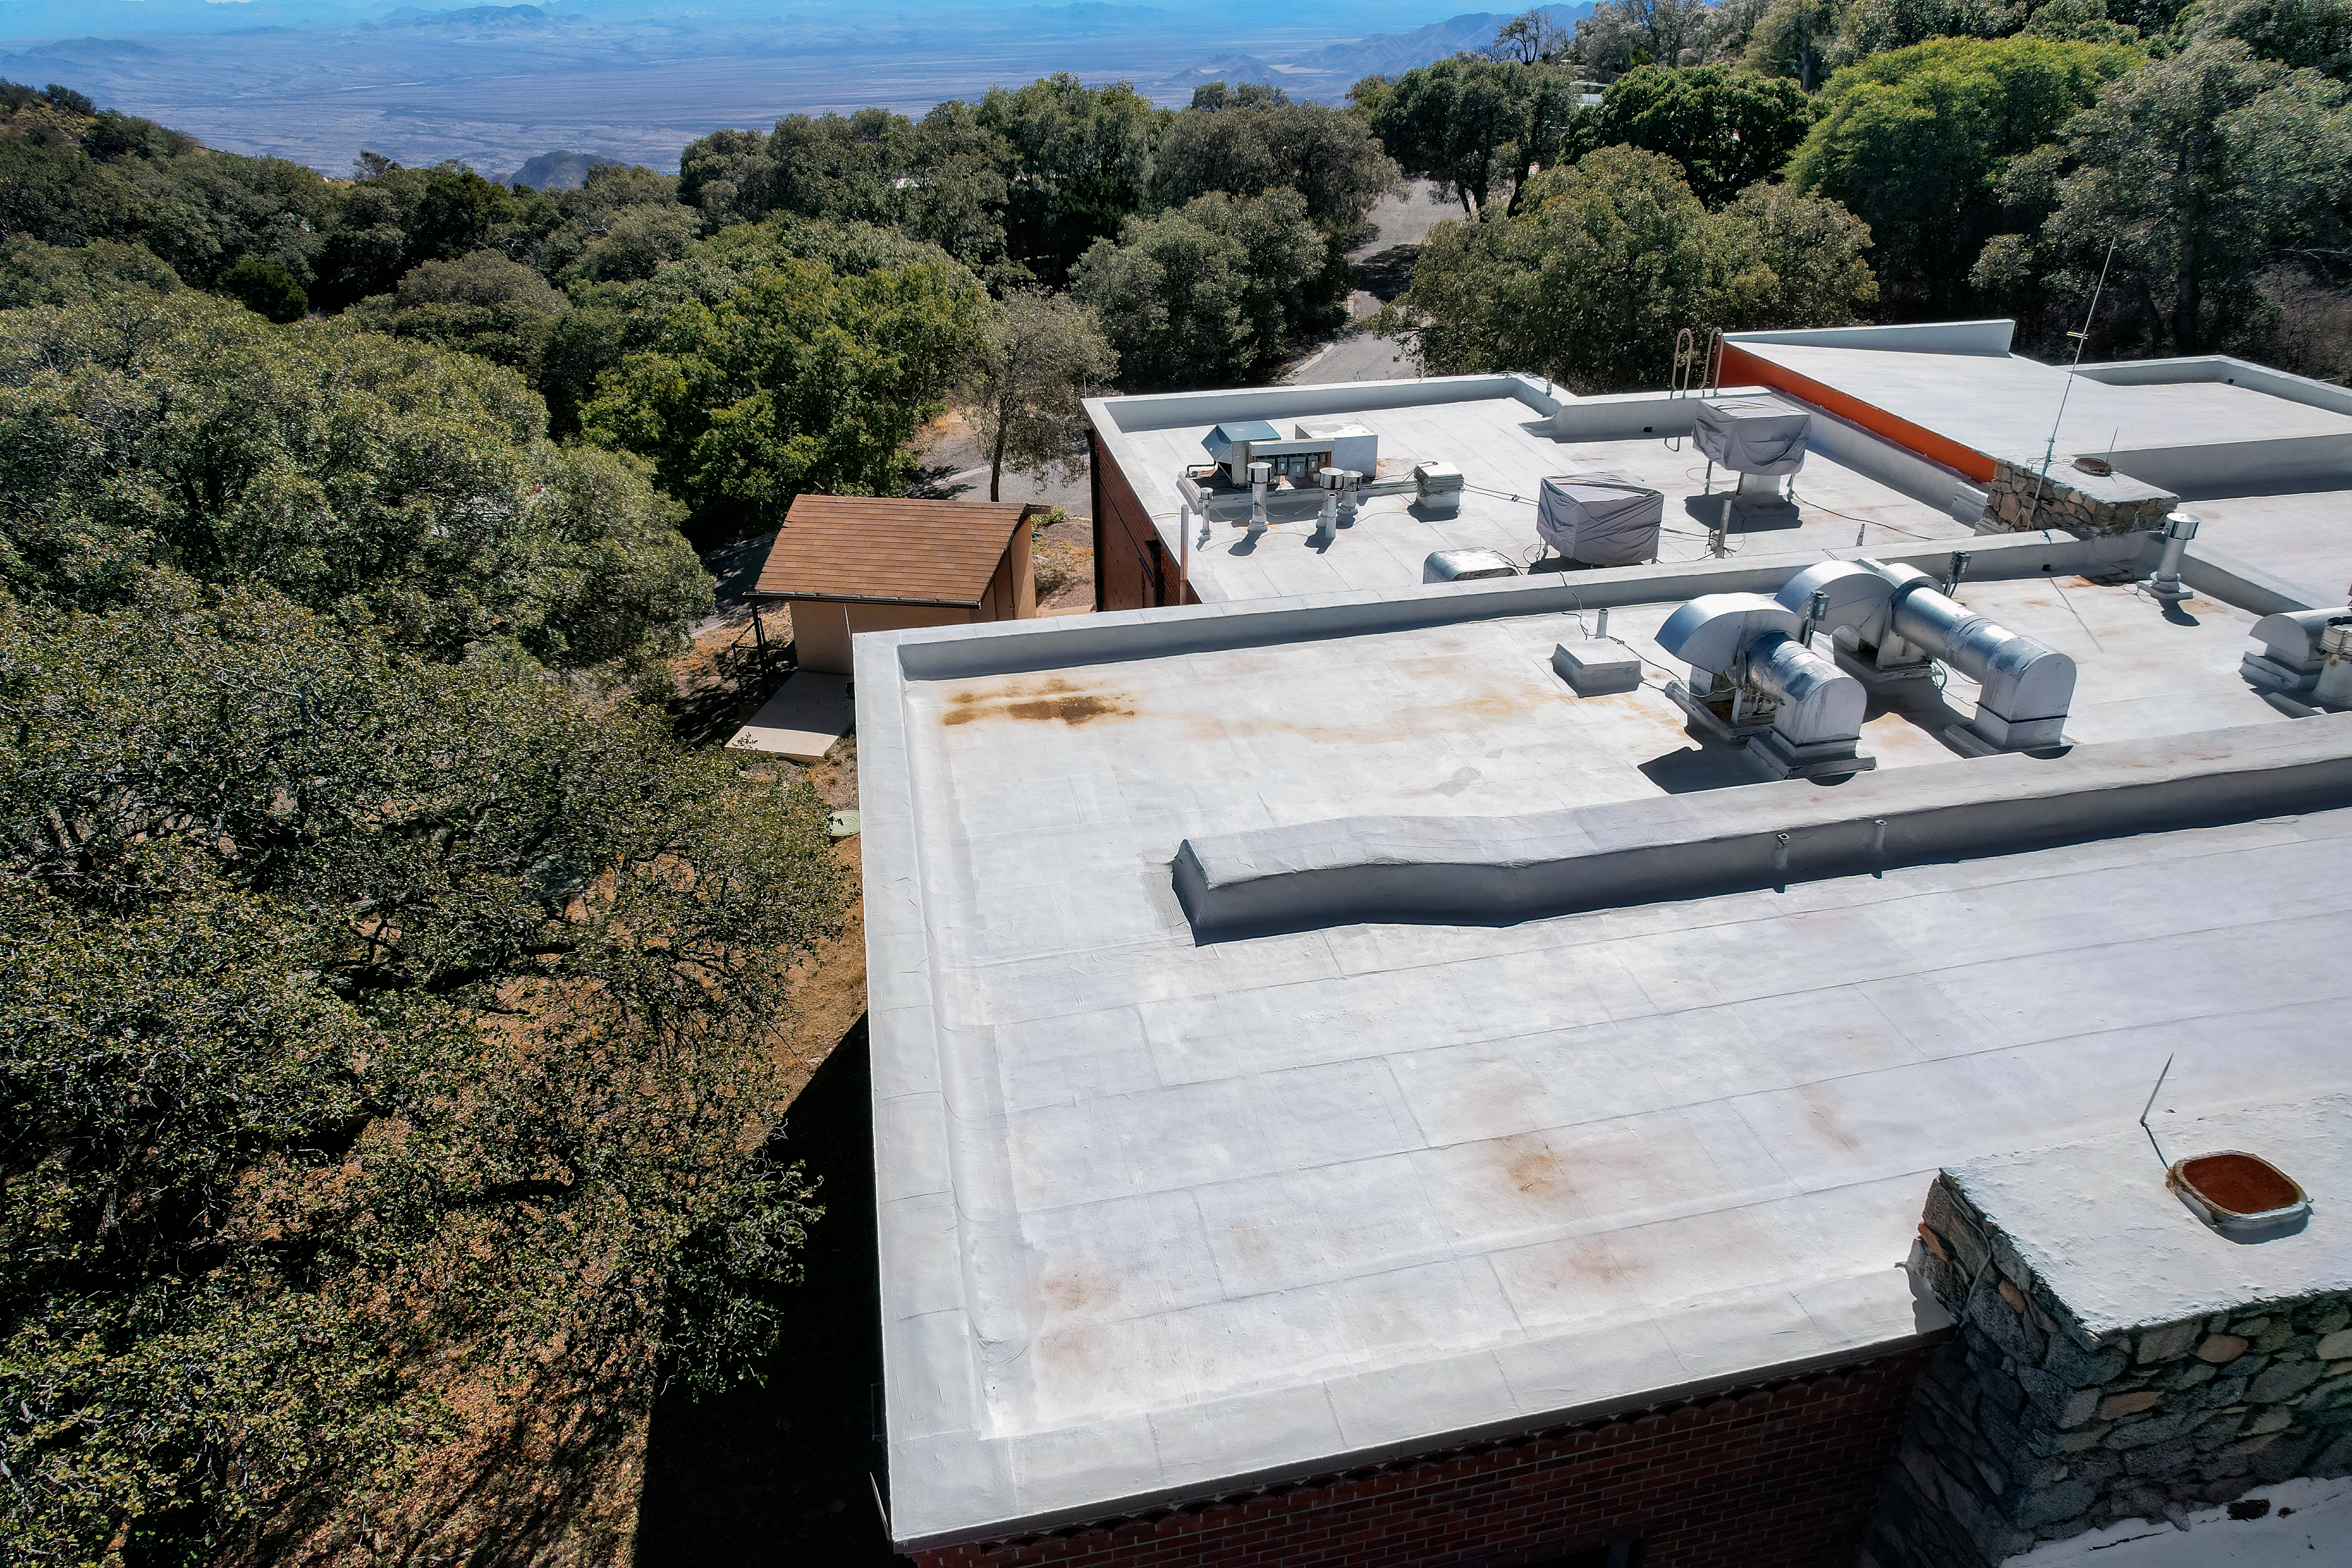

Kitt Peak National Observatory Cafeteria Roof

The view from the roof of the cafeteria at Kitt Peak National Observatory (KPNO), a Program of NSF NOIRLab.

Credit: KPNO/NOIRLab/NSF/AURA/P. Marenfeld